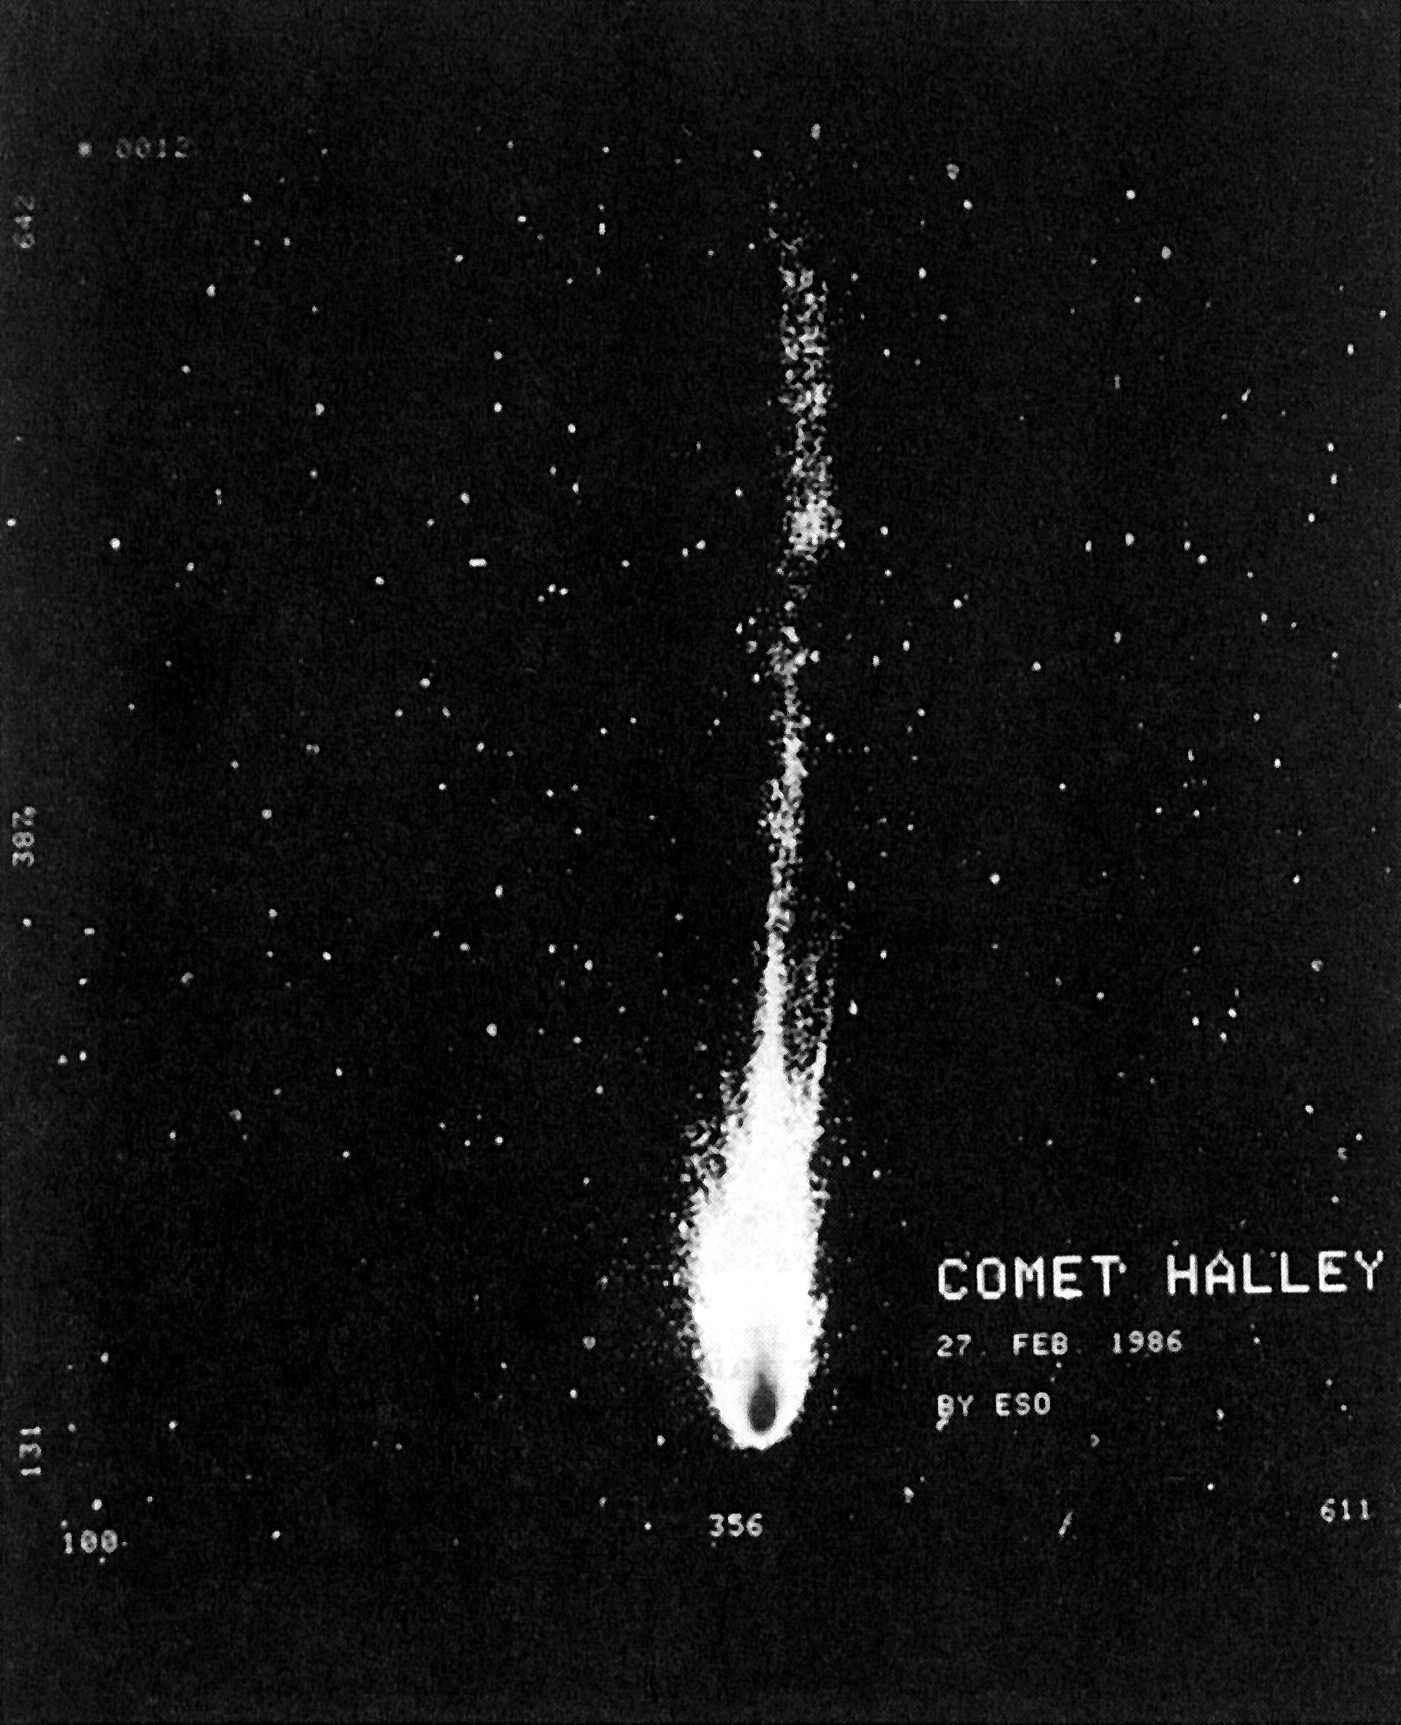

Comet Halley develops 15-degree tail

Comet Halley develops 15-degree tail (February 27). (ESO Press Photo eso9004; Colour). This image was taken using a special custom-made telescope which was dismantled shortly after the comet went away.

Credit: ESO